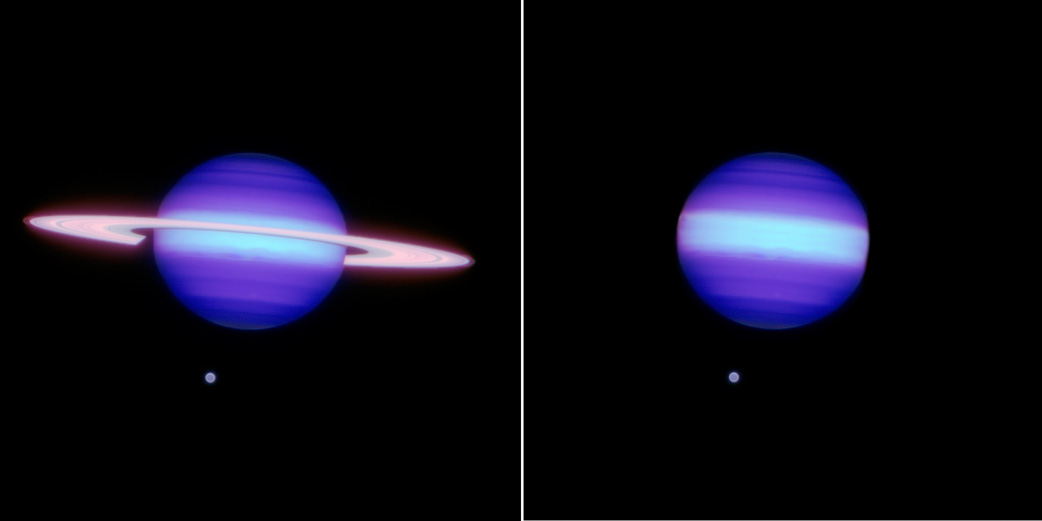

Going Out Of Business: Planet-Forming Disk Turns Off Lights, Locks Doors ...

A hypothetical view of Saturn (with its moon Titan) with and without rings illustrating co-PI Ben Zuckerman's statement about an imaginary analogue to the TYC 8241 2652 system: "It's as if you took a conventional picture of the planet Saturn today and then came back two years later and found that its rings had disappeared." Gemini image obtained using the Near-Infrared Imager (NIRI) on Gemini North with the Altair adaptive optics system.

Credit: Image alteration by Joy Pollard/Gemini Observatory/AURA.